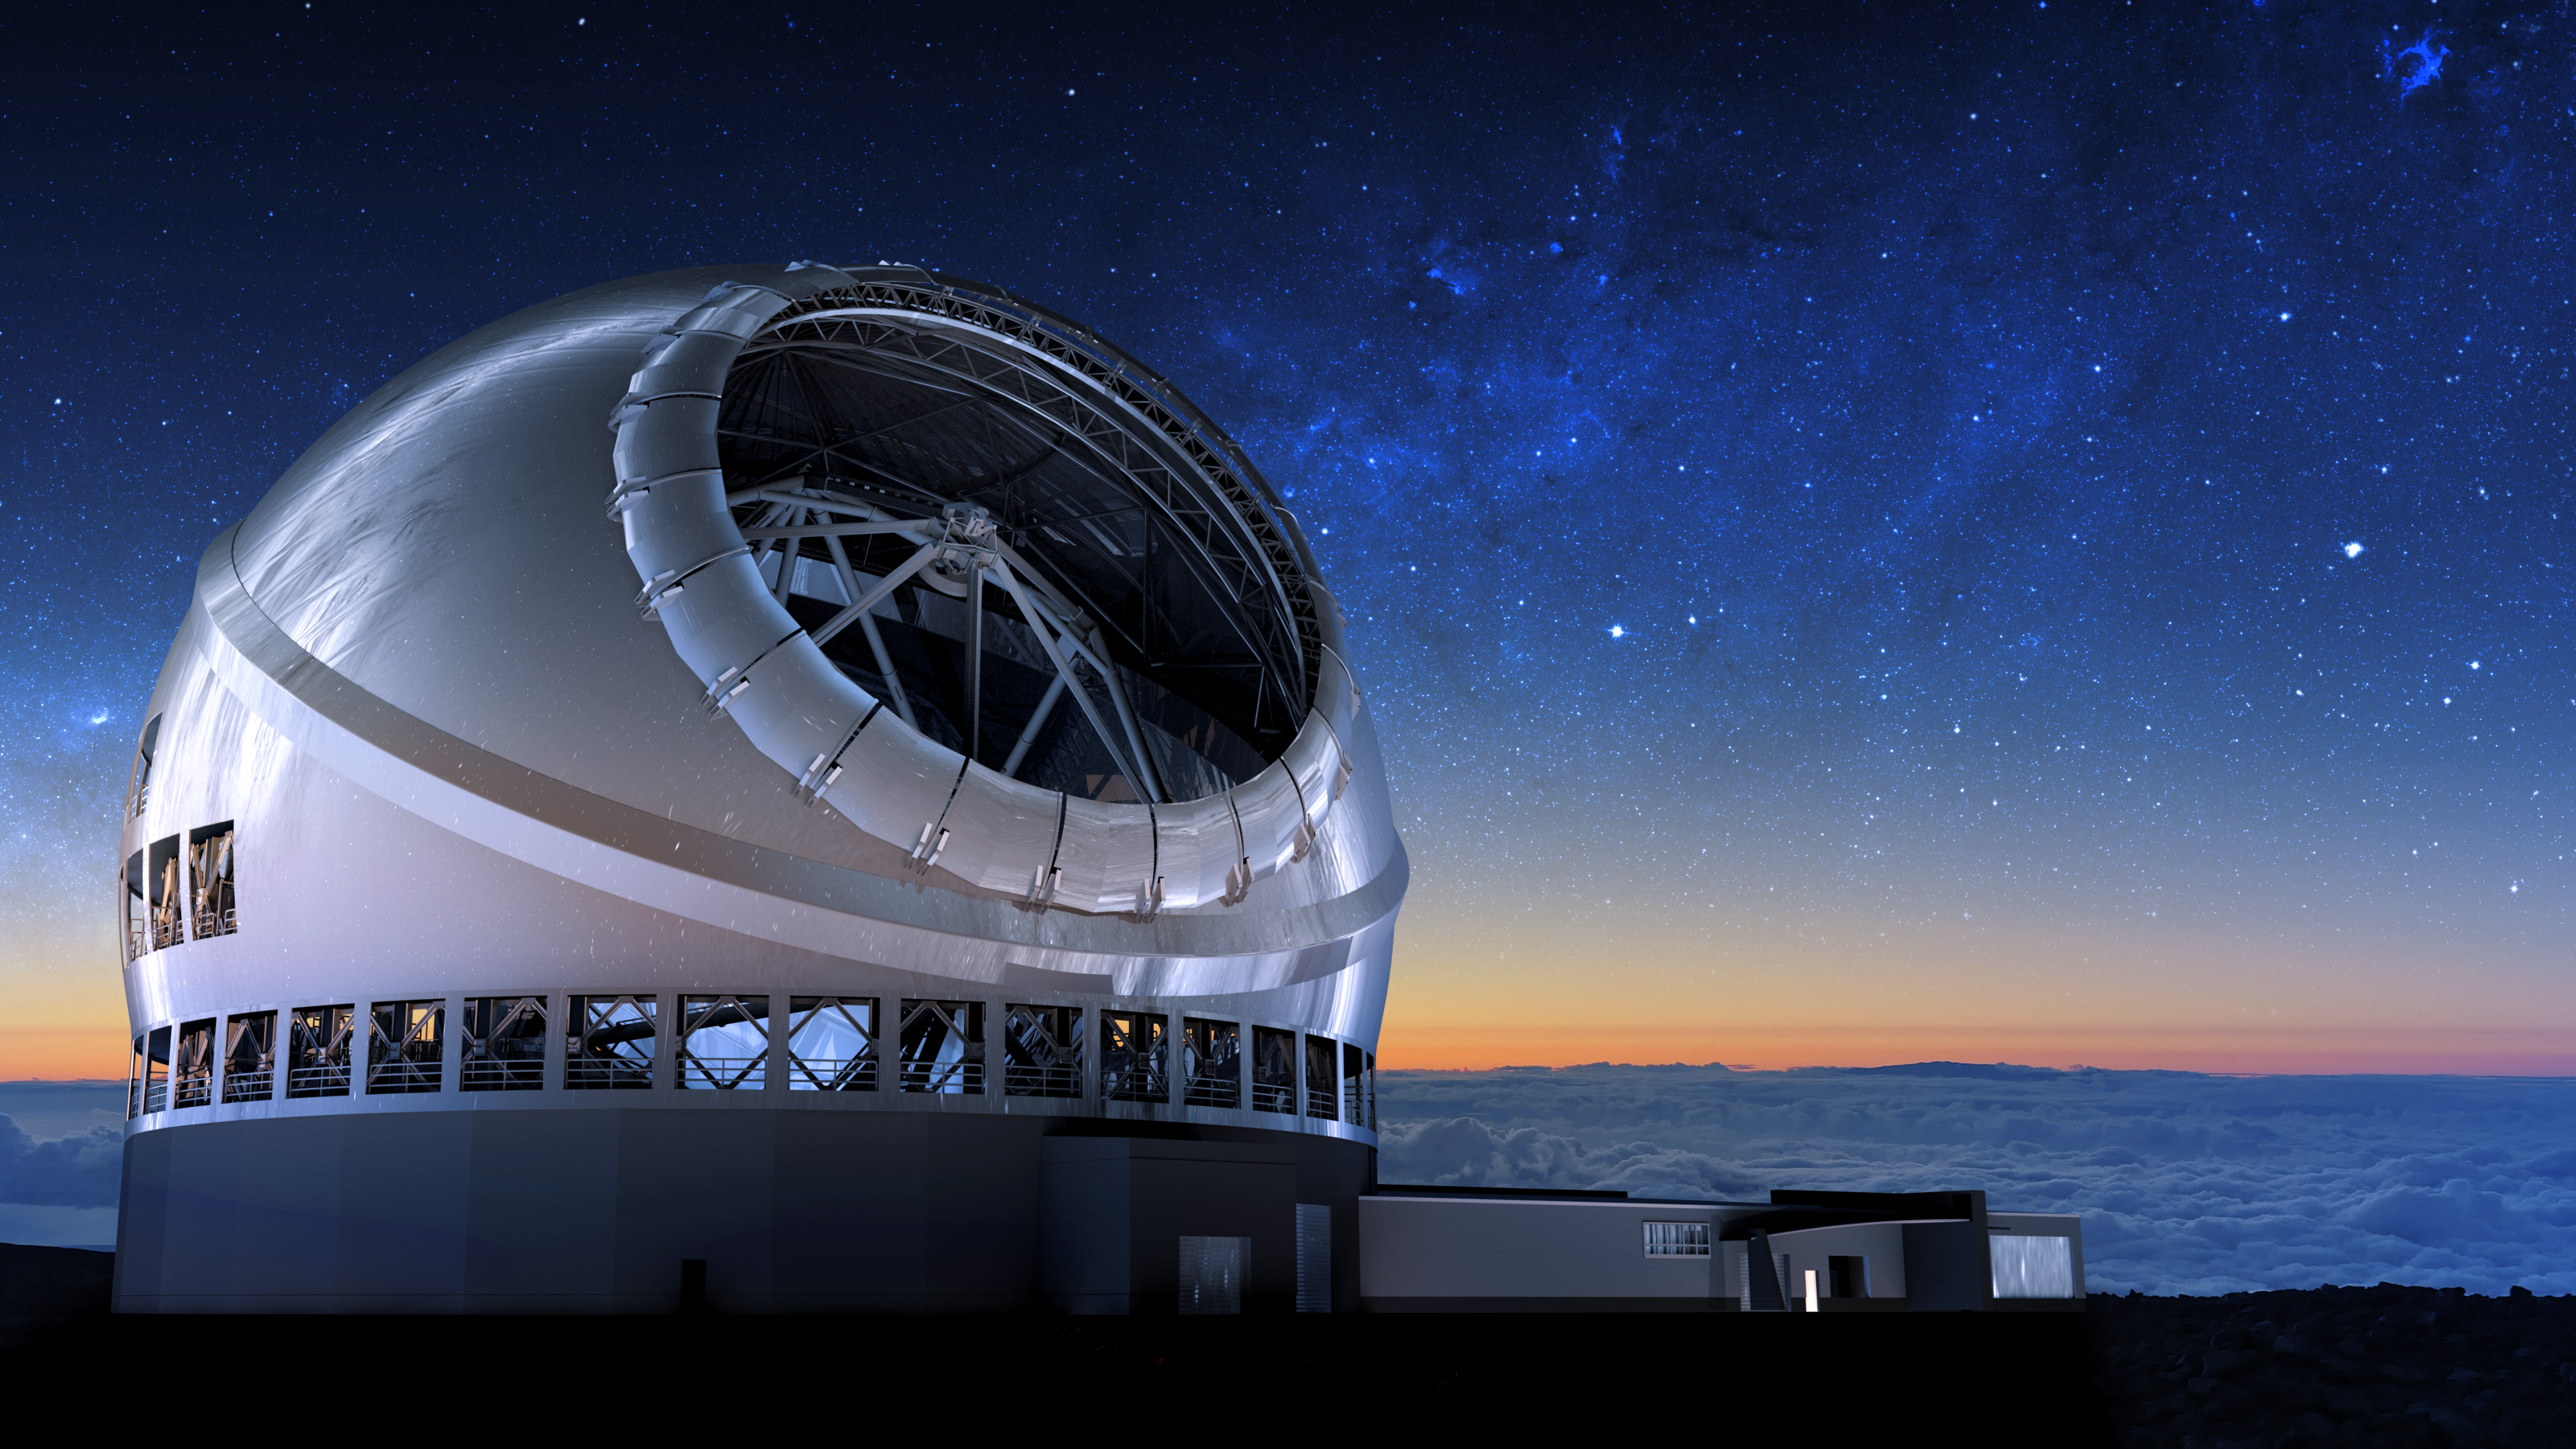

Thirty Meter Telescope Night Sky

A render of the completed Thirty Meter Telescope under a blue night sky.

Credit: TMT International Observatory